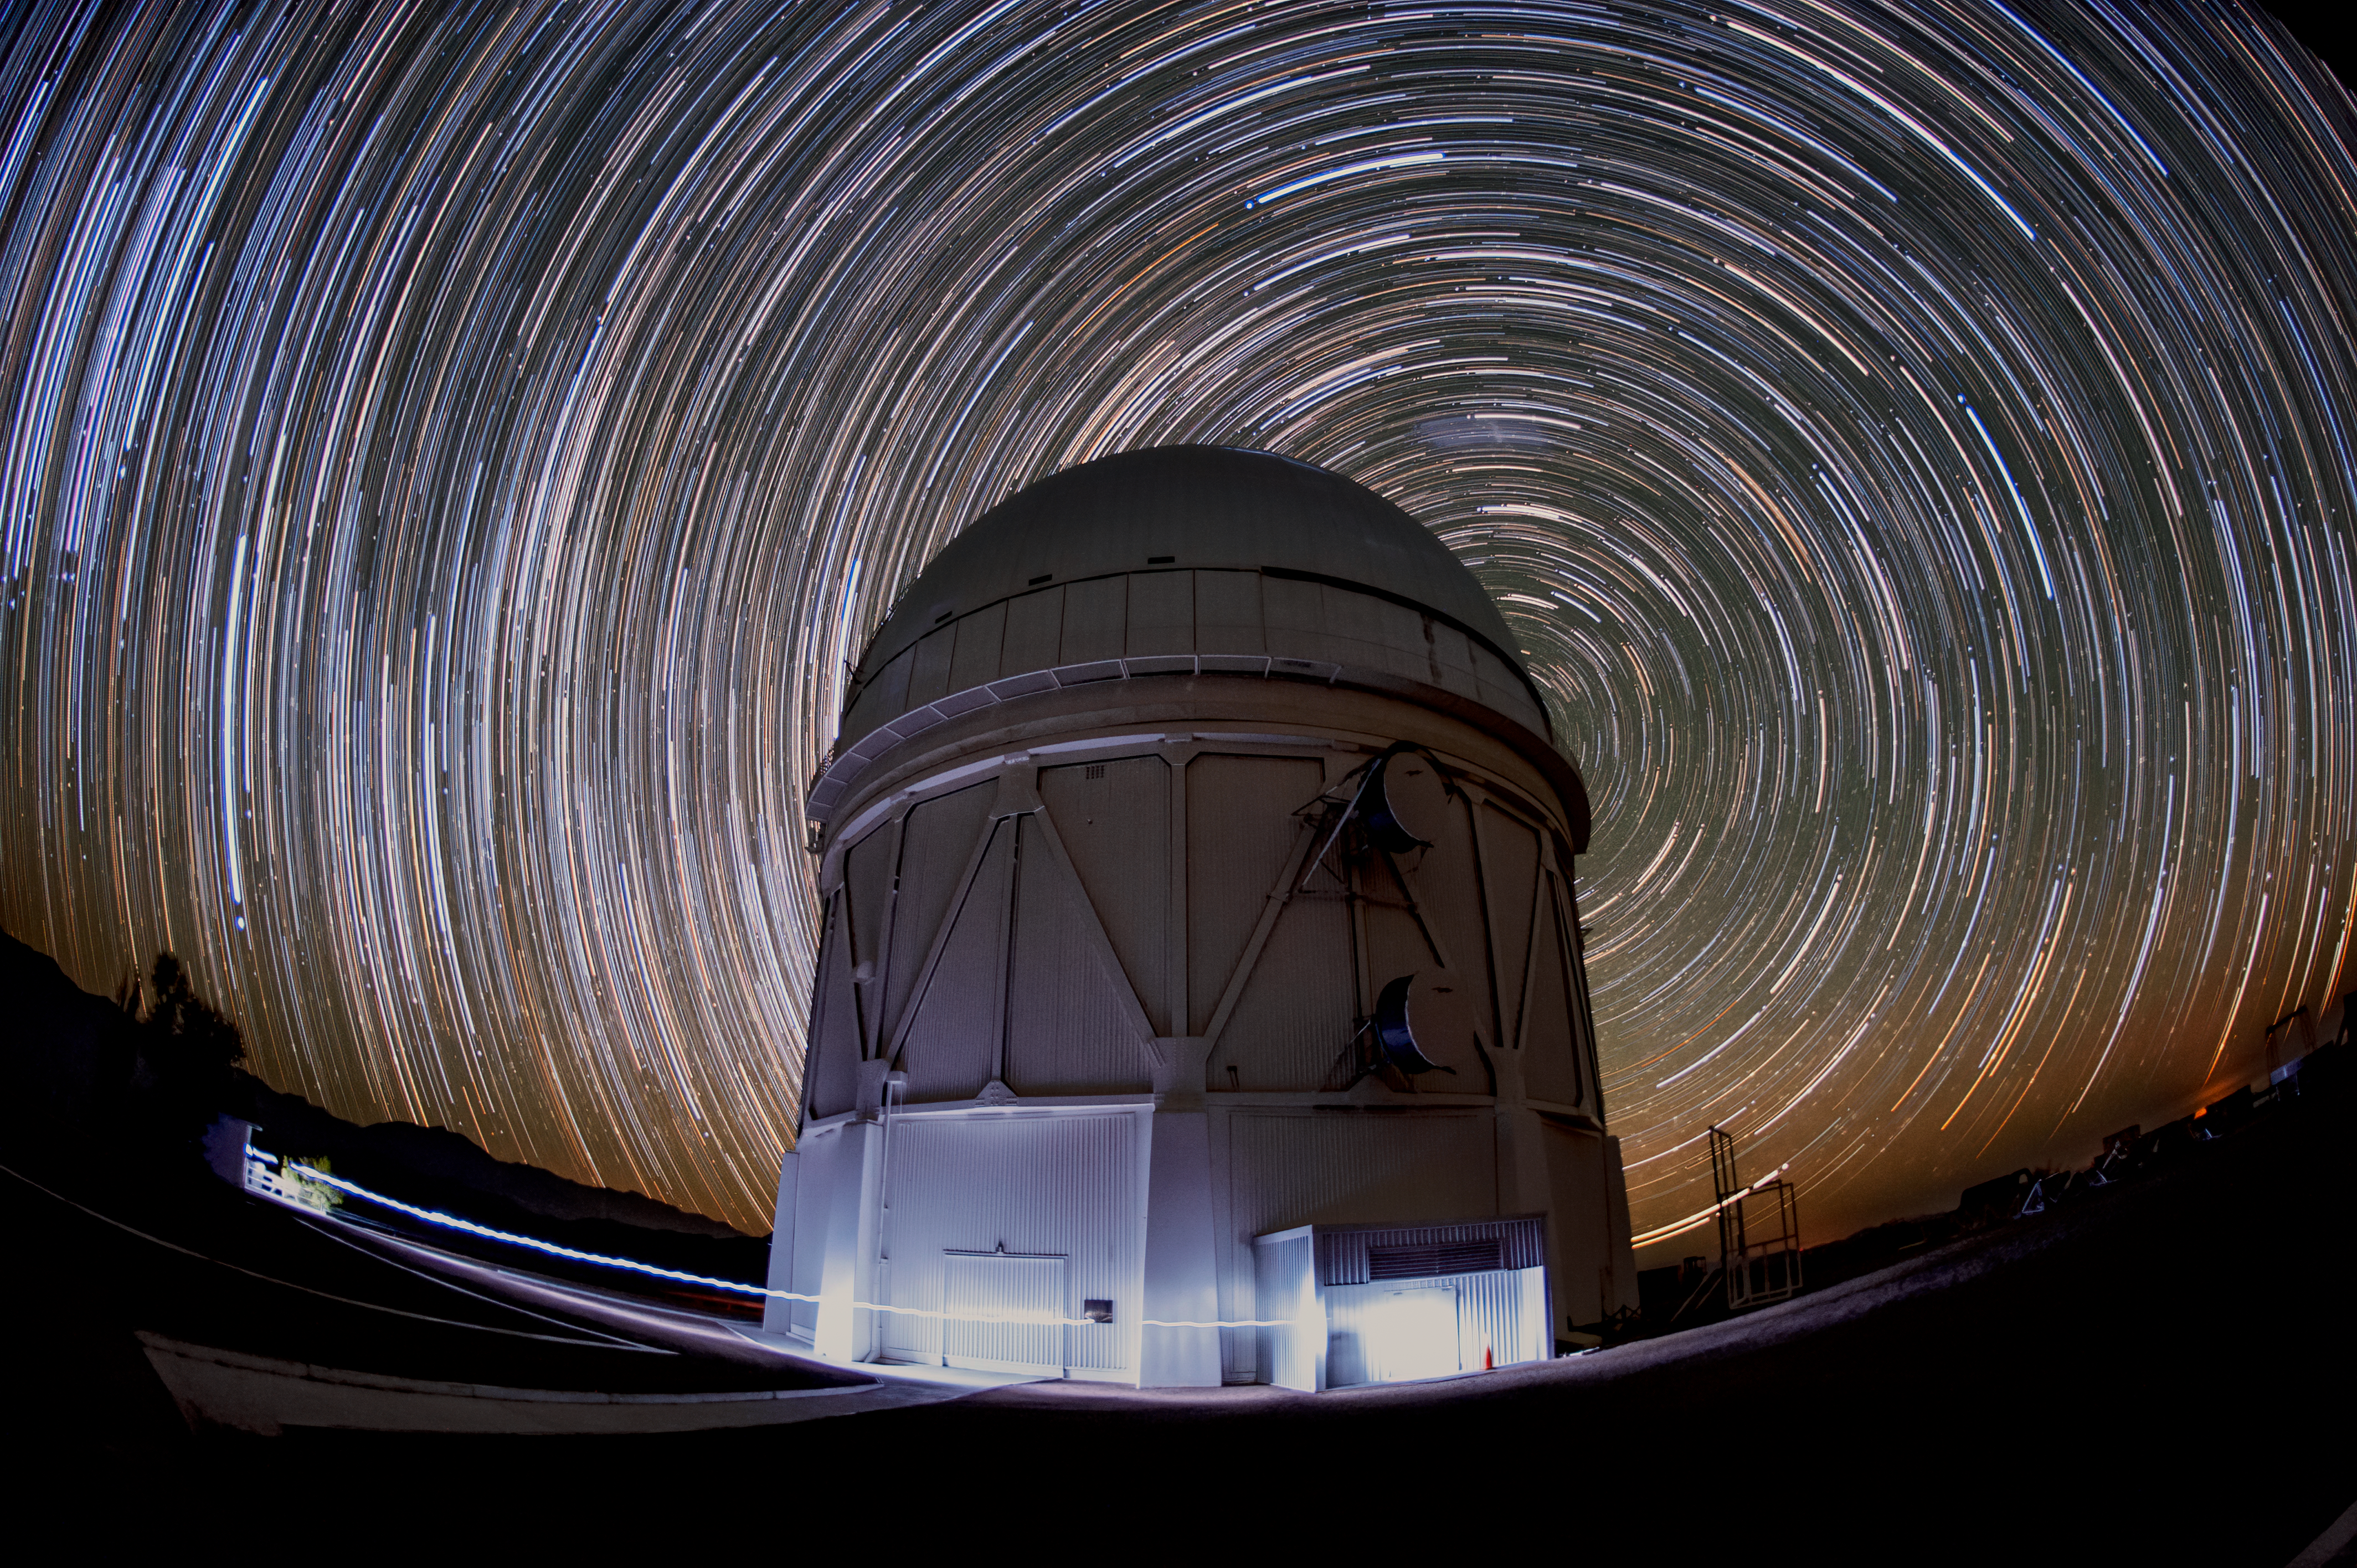

Star Trails over Blanco

In this image, stars in the night sky blur into trails over the course of a long exposure above the Víctor M. Blanco 4-meter Telescope.

Credit: NOIRLab/AURA/NSF